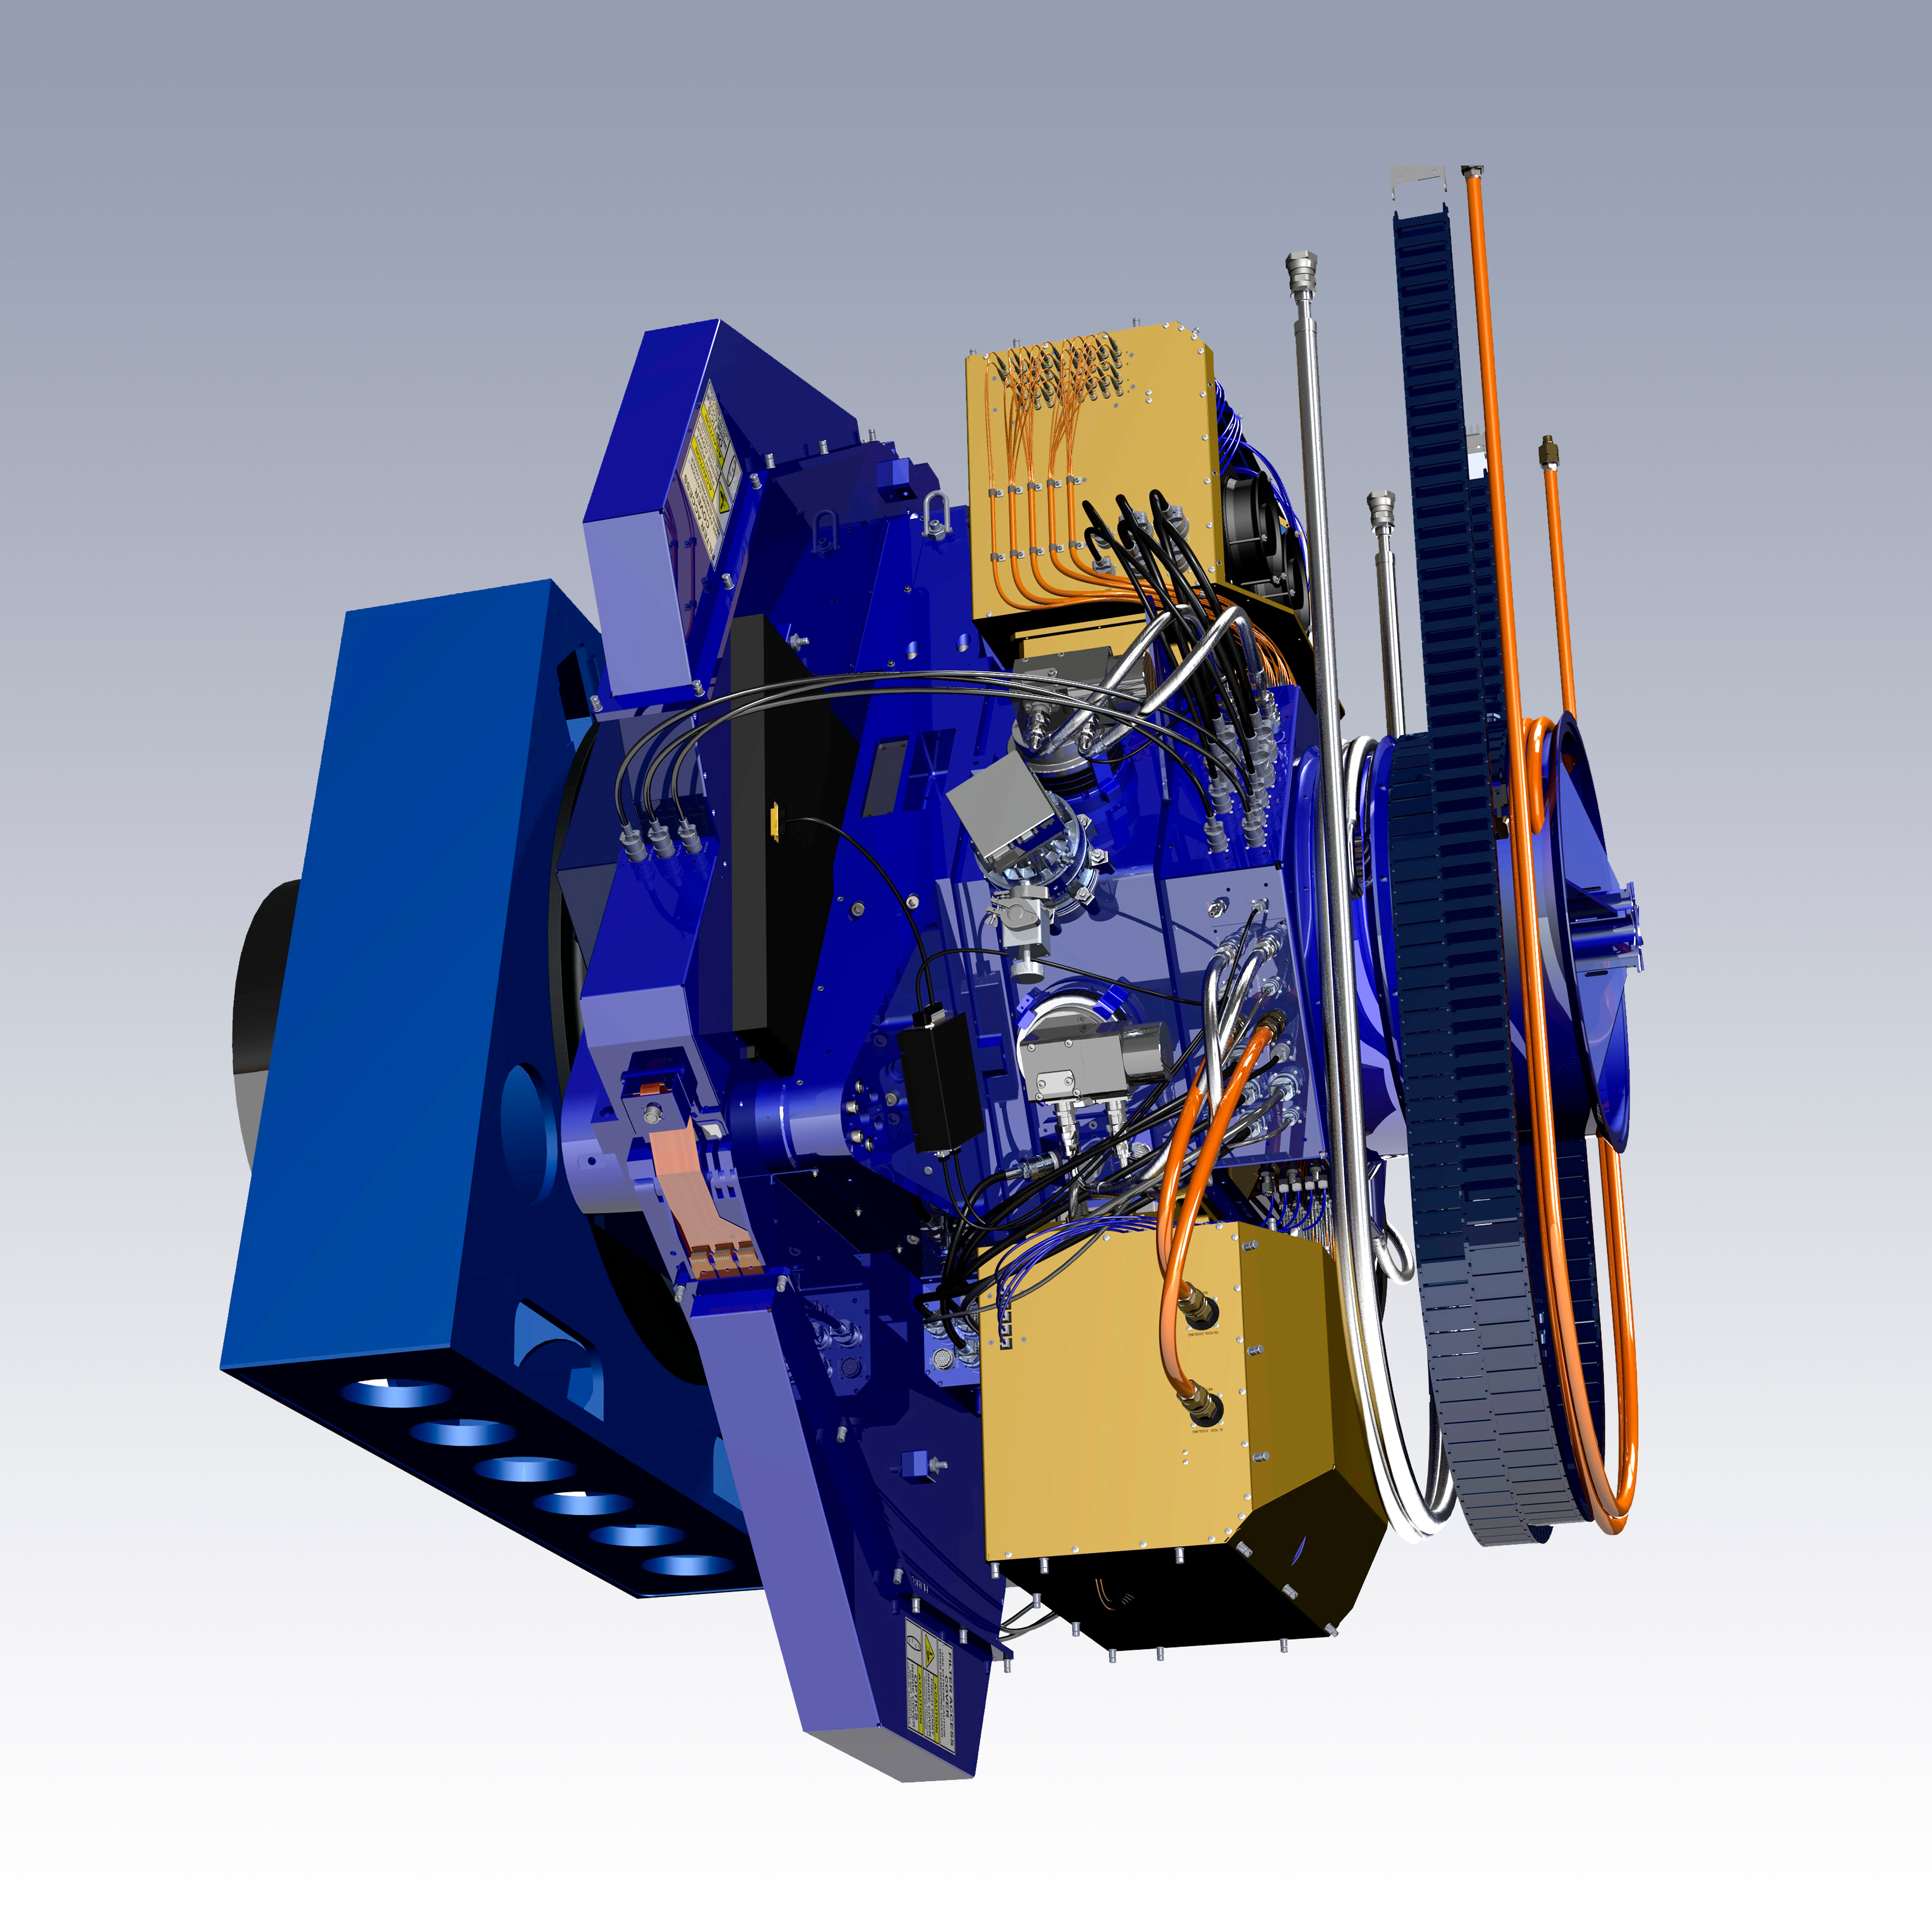

The WIYN One Degree Imager (ODI)

The WIYN One Degree Imager (ODI) is a state-of-the-art wide-field imaging instrument, operated at a superb level of performance and efficiency, offering outstanding opportunities to enable frontier astrophysical research for the WIYN Users Community.

Credit: G. Muller and NOIRLab/NSF/AURA/